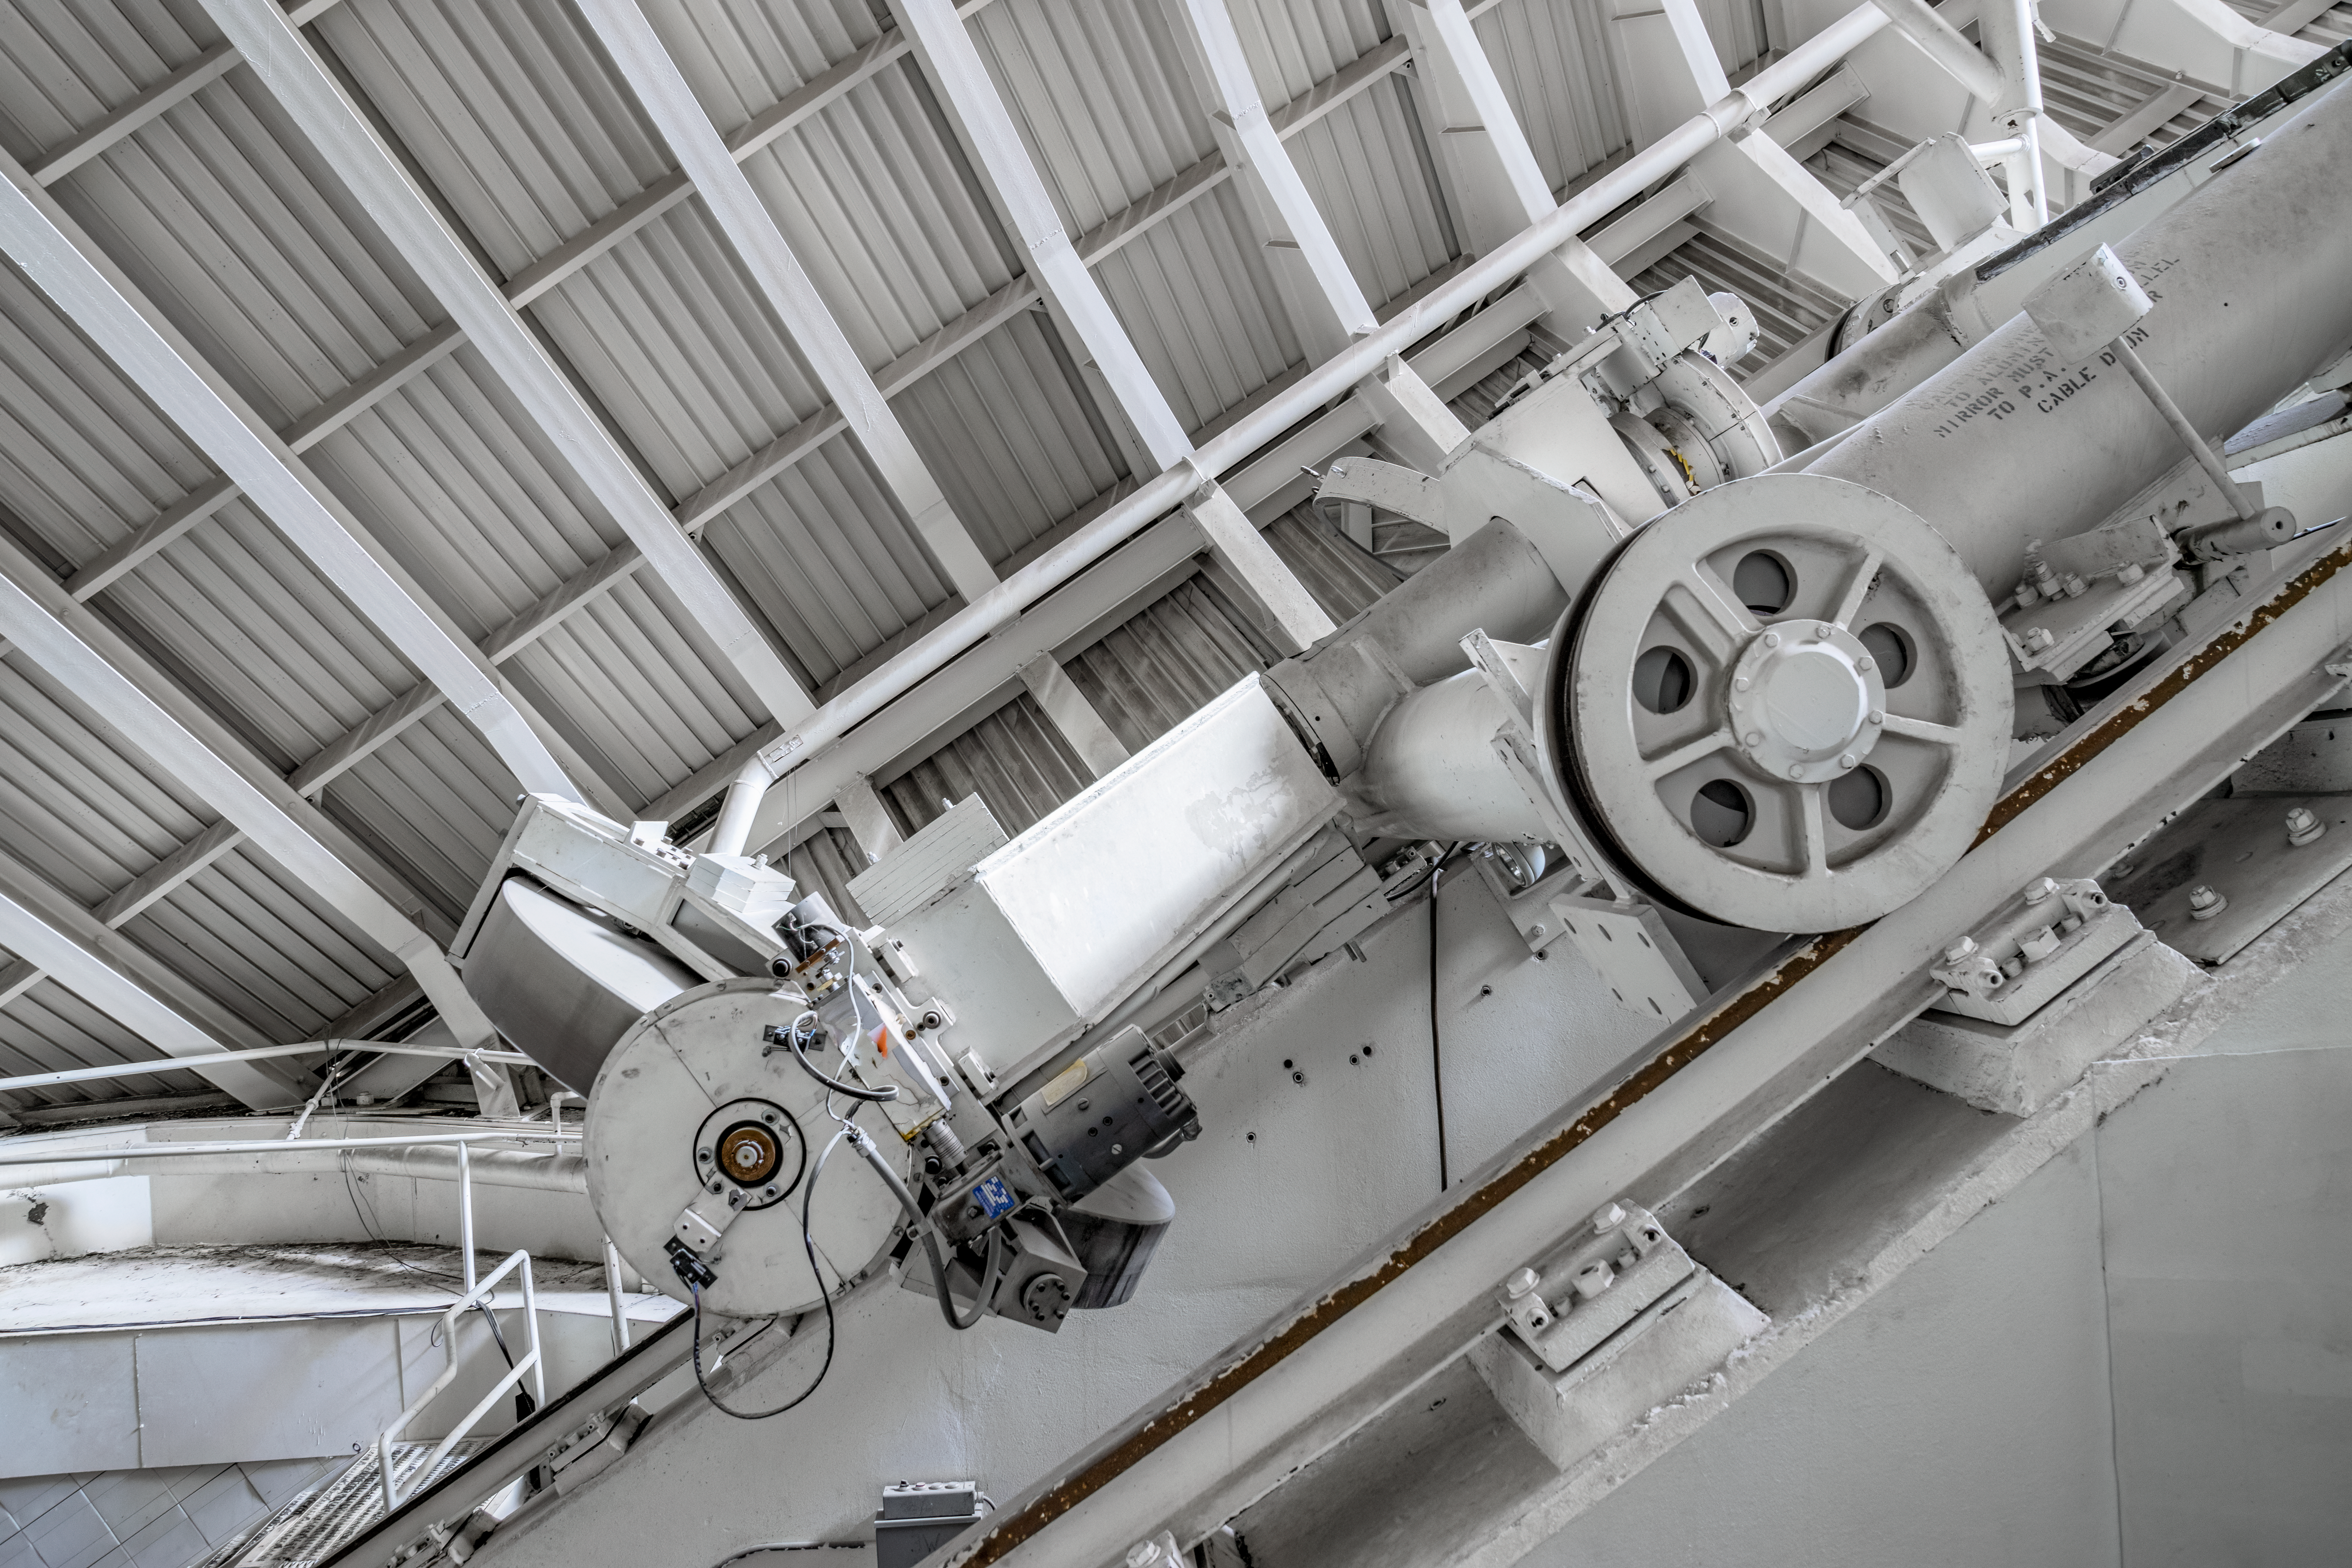

McMath-Pierce Solar Telescope Interior

The interior of the shaft leading down to the primary mirrors of the McMath-Pierce Solar Telescope located at Kitt Peak National Observatory (KPNO), a Program of NSF NOIRLab.

Credit: KPNO/NOIRLab/NSF/AURA/T. Matsopoulos